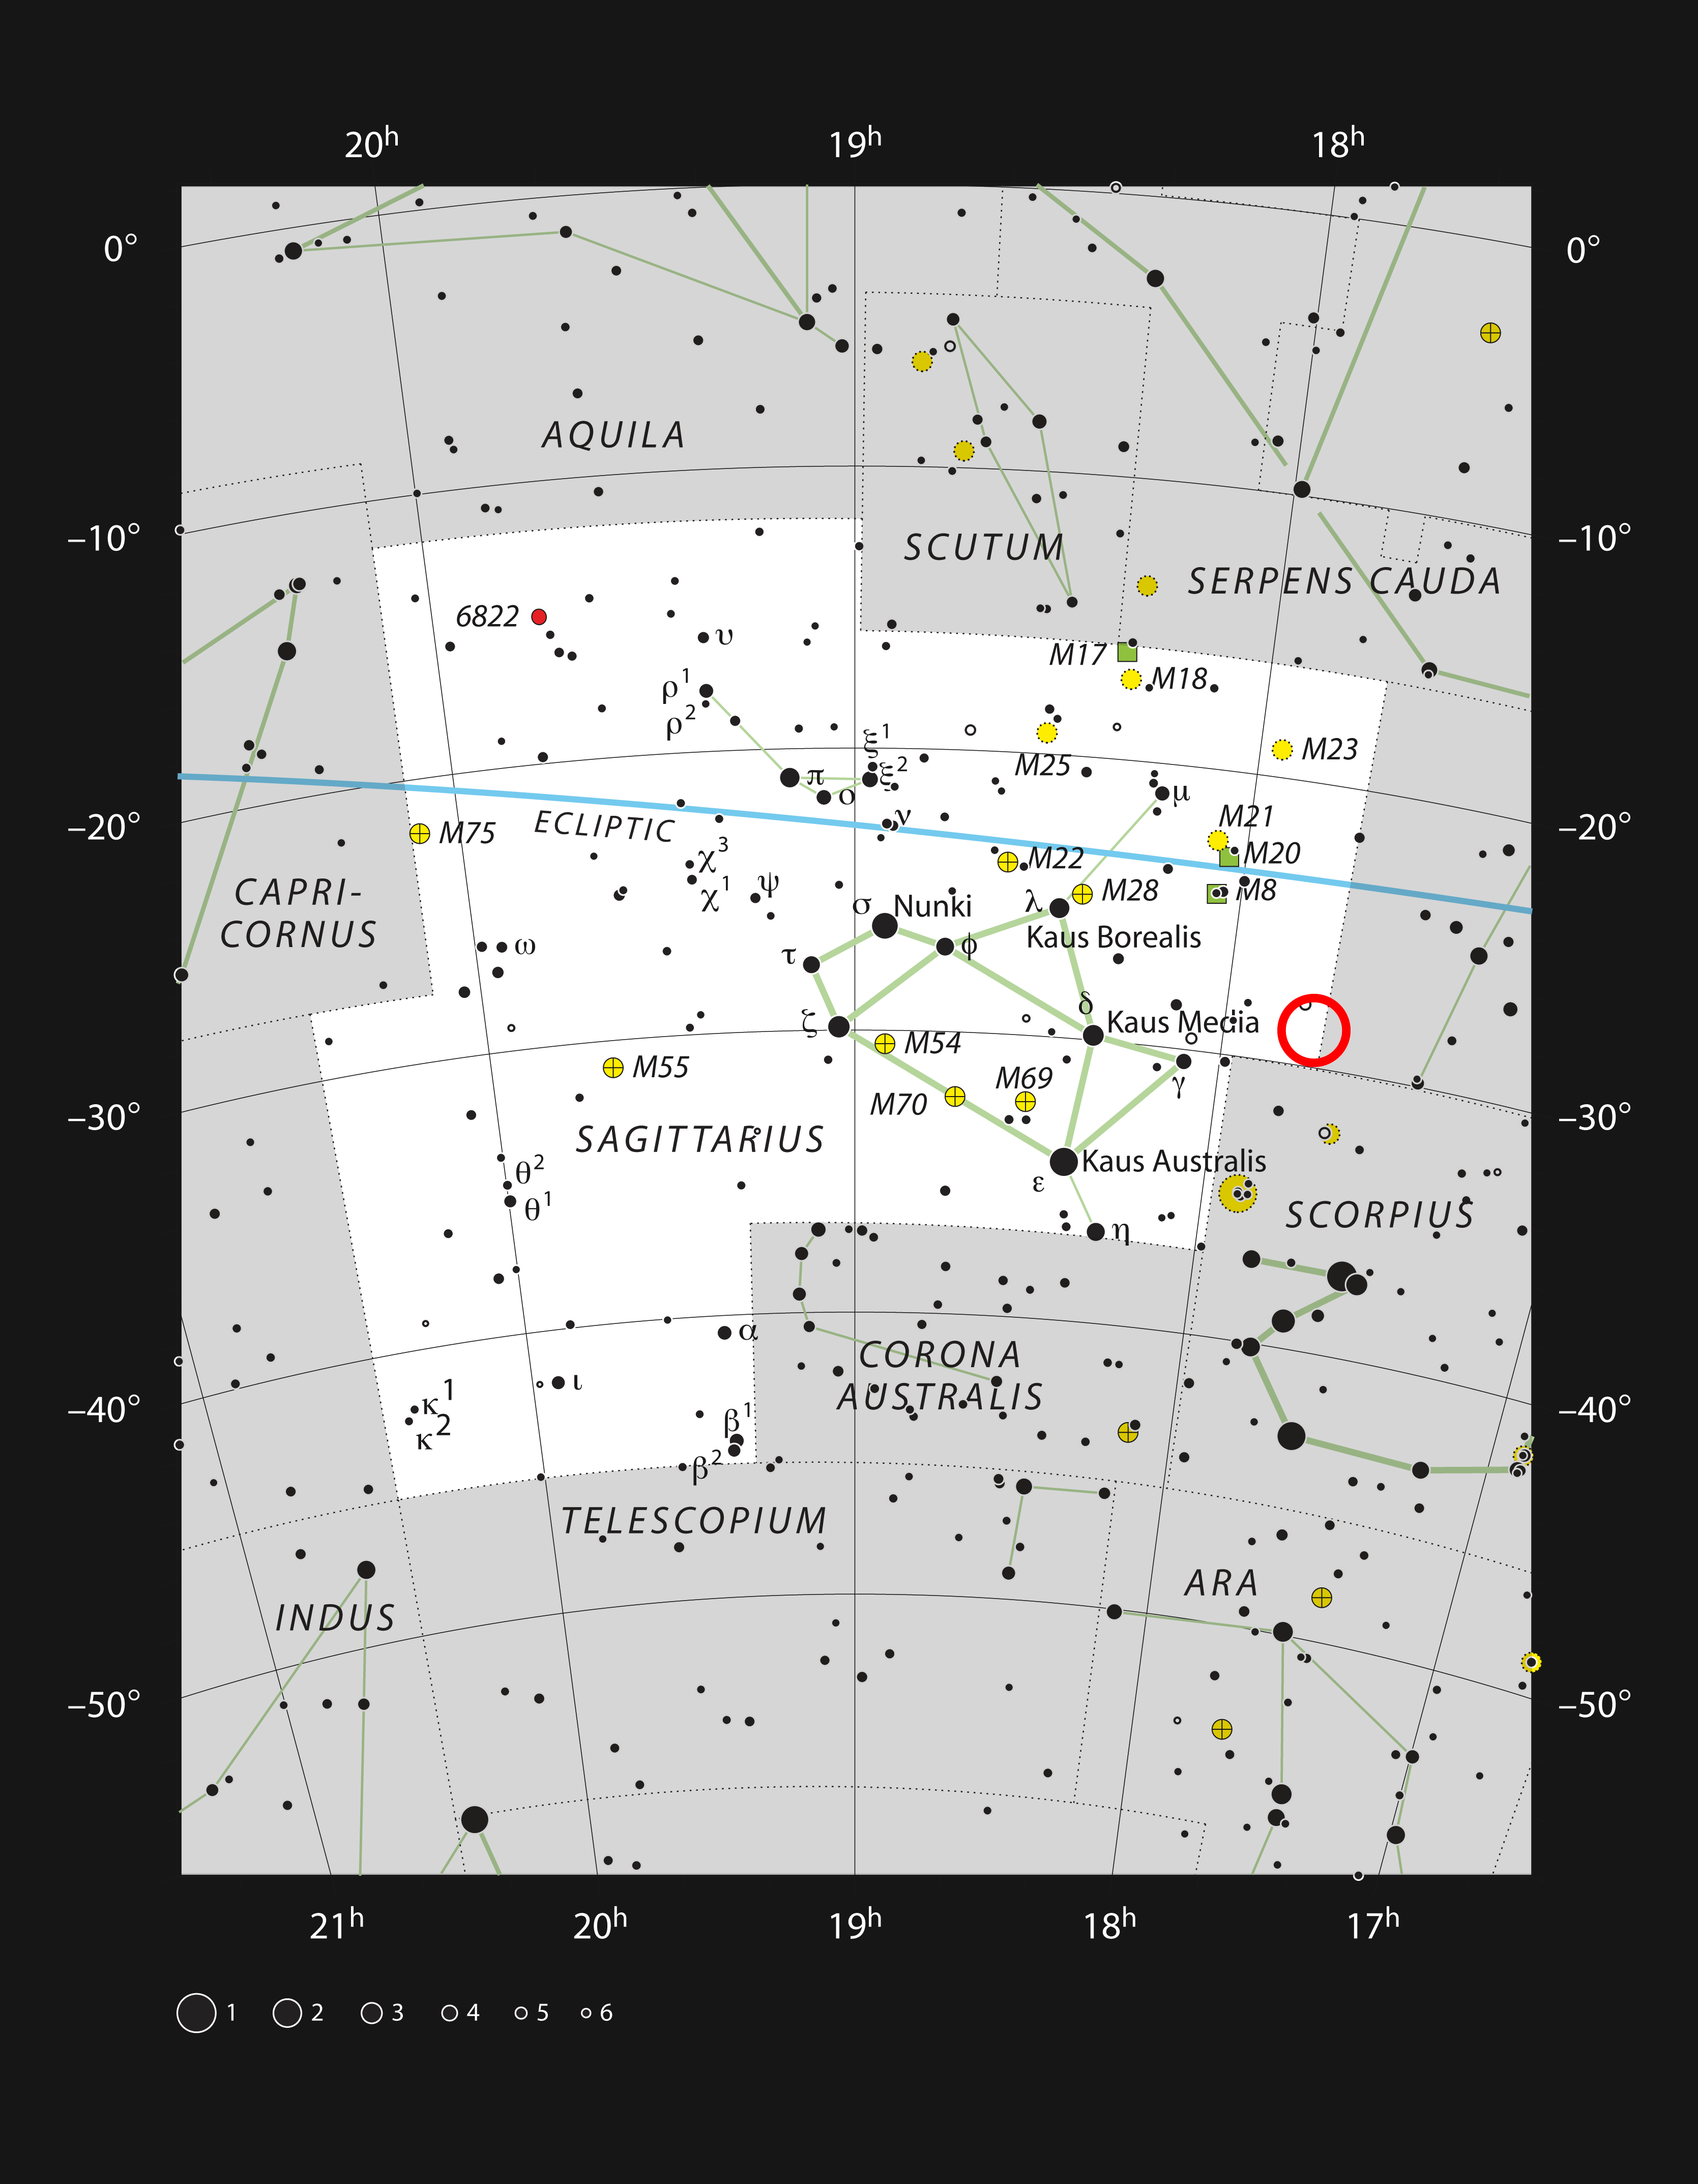

RR Lyrae stars in the constellation of Sagittarius

This chart shows the location of the field of view within which the RR Lyrae stars close to the galactic centre were discovered — marked with a red circle. The variable stars and the centre of the Milky Way are within the constellation of Sagittarius (The Archer). This map shows most of the stars visible to the unaided eye under good conditions.

Credit: ESO, IAU and Sky & Telescope